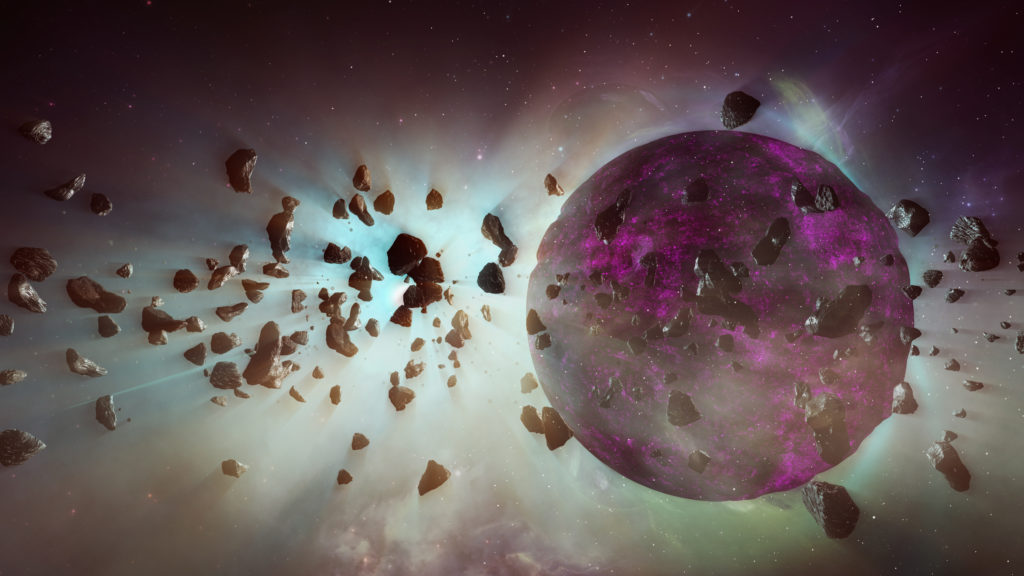

ngVLA: Together We See More

The Atacama Large Millimeter/submillimeter Array (ALMA) has shown us young star systems where planets are forming. The next-generation Very Large Array will go even deeper, observing Earth-size bodies in their youth. It will reveal how planets clear gaps in cold, dusty planetary disks. The ngVLA will also study how stellar winds clear primordial gas and dust from star systems. Video created01/03/2019

Credit: NRAO/AUI/NSF